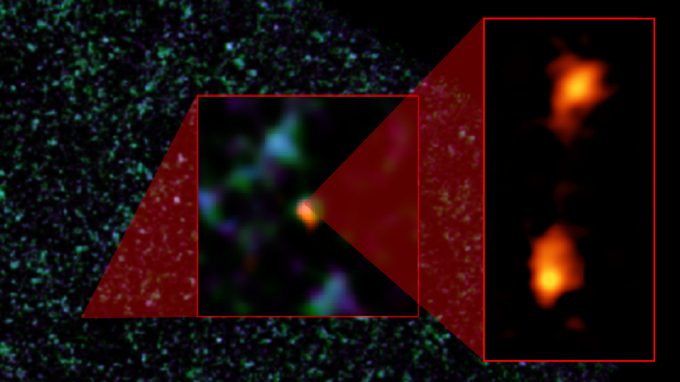

Composite image of ADFS-27 galaxy pair

Composite image of ADFS-27 galaxy pair. The background image is from ESA’s Herschel Space Observatory. The object was then detected by ESO’s Atacama Pathfinder Experiment (APEX) telescope (middle image). ALMA (right) was able to identify two galaxies: ADFS-27N (for North) and ADFS-27S (for South). The starbursting galaxies are about 12.8 billion light-years from Earth and destined to merge into a single, massive galaxy.

Credit: NRAO/AUI/NSF, B. Saxton; ESA Herschel; ESO APEX; ALMA (ESO/NAOJ/NRAO); D. Riechers